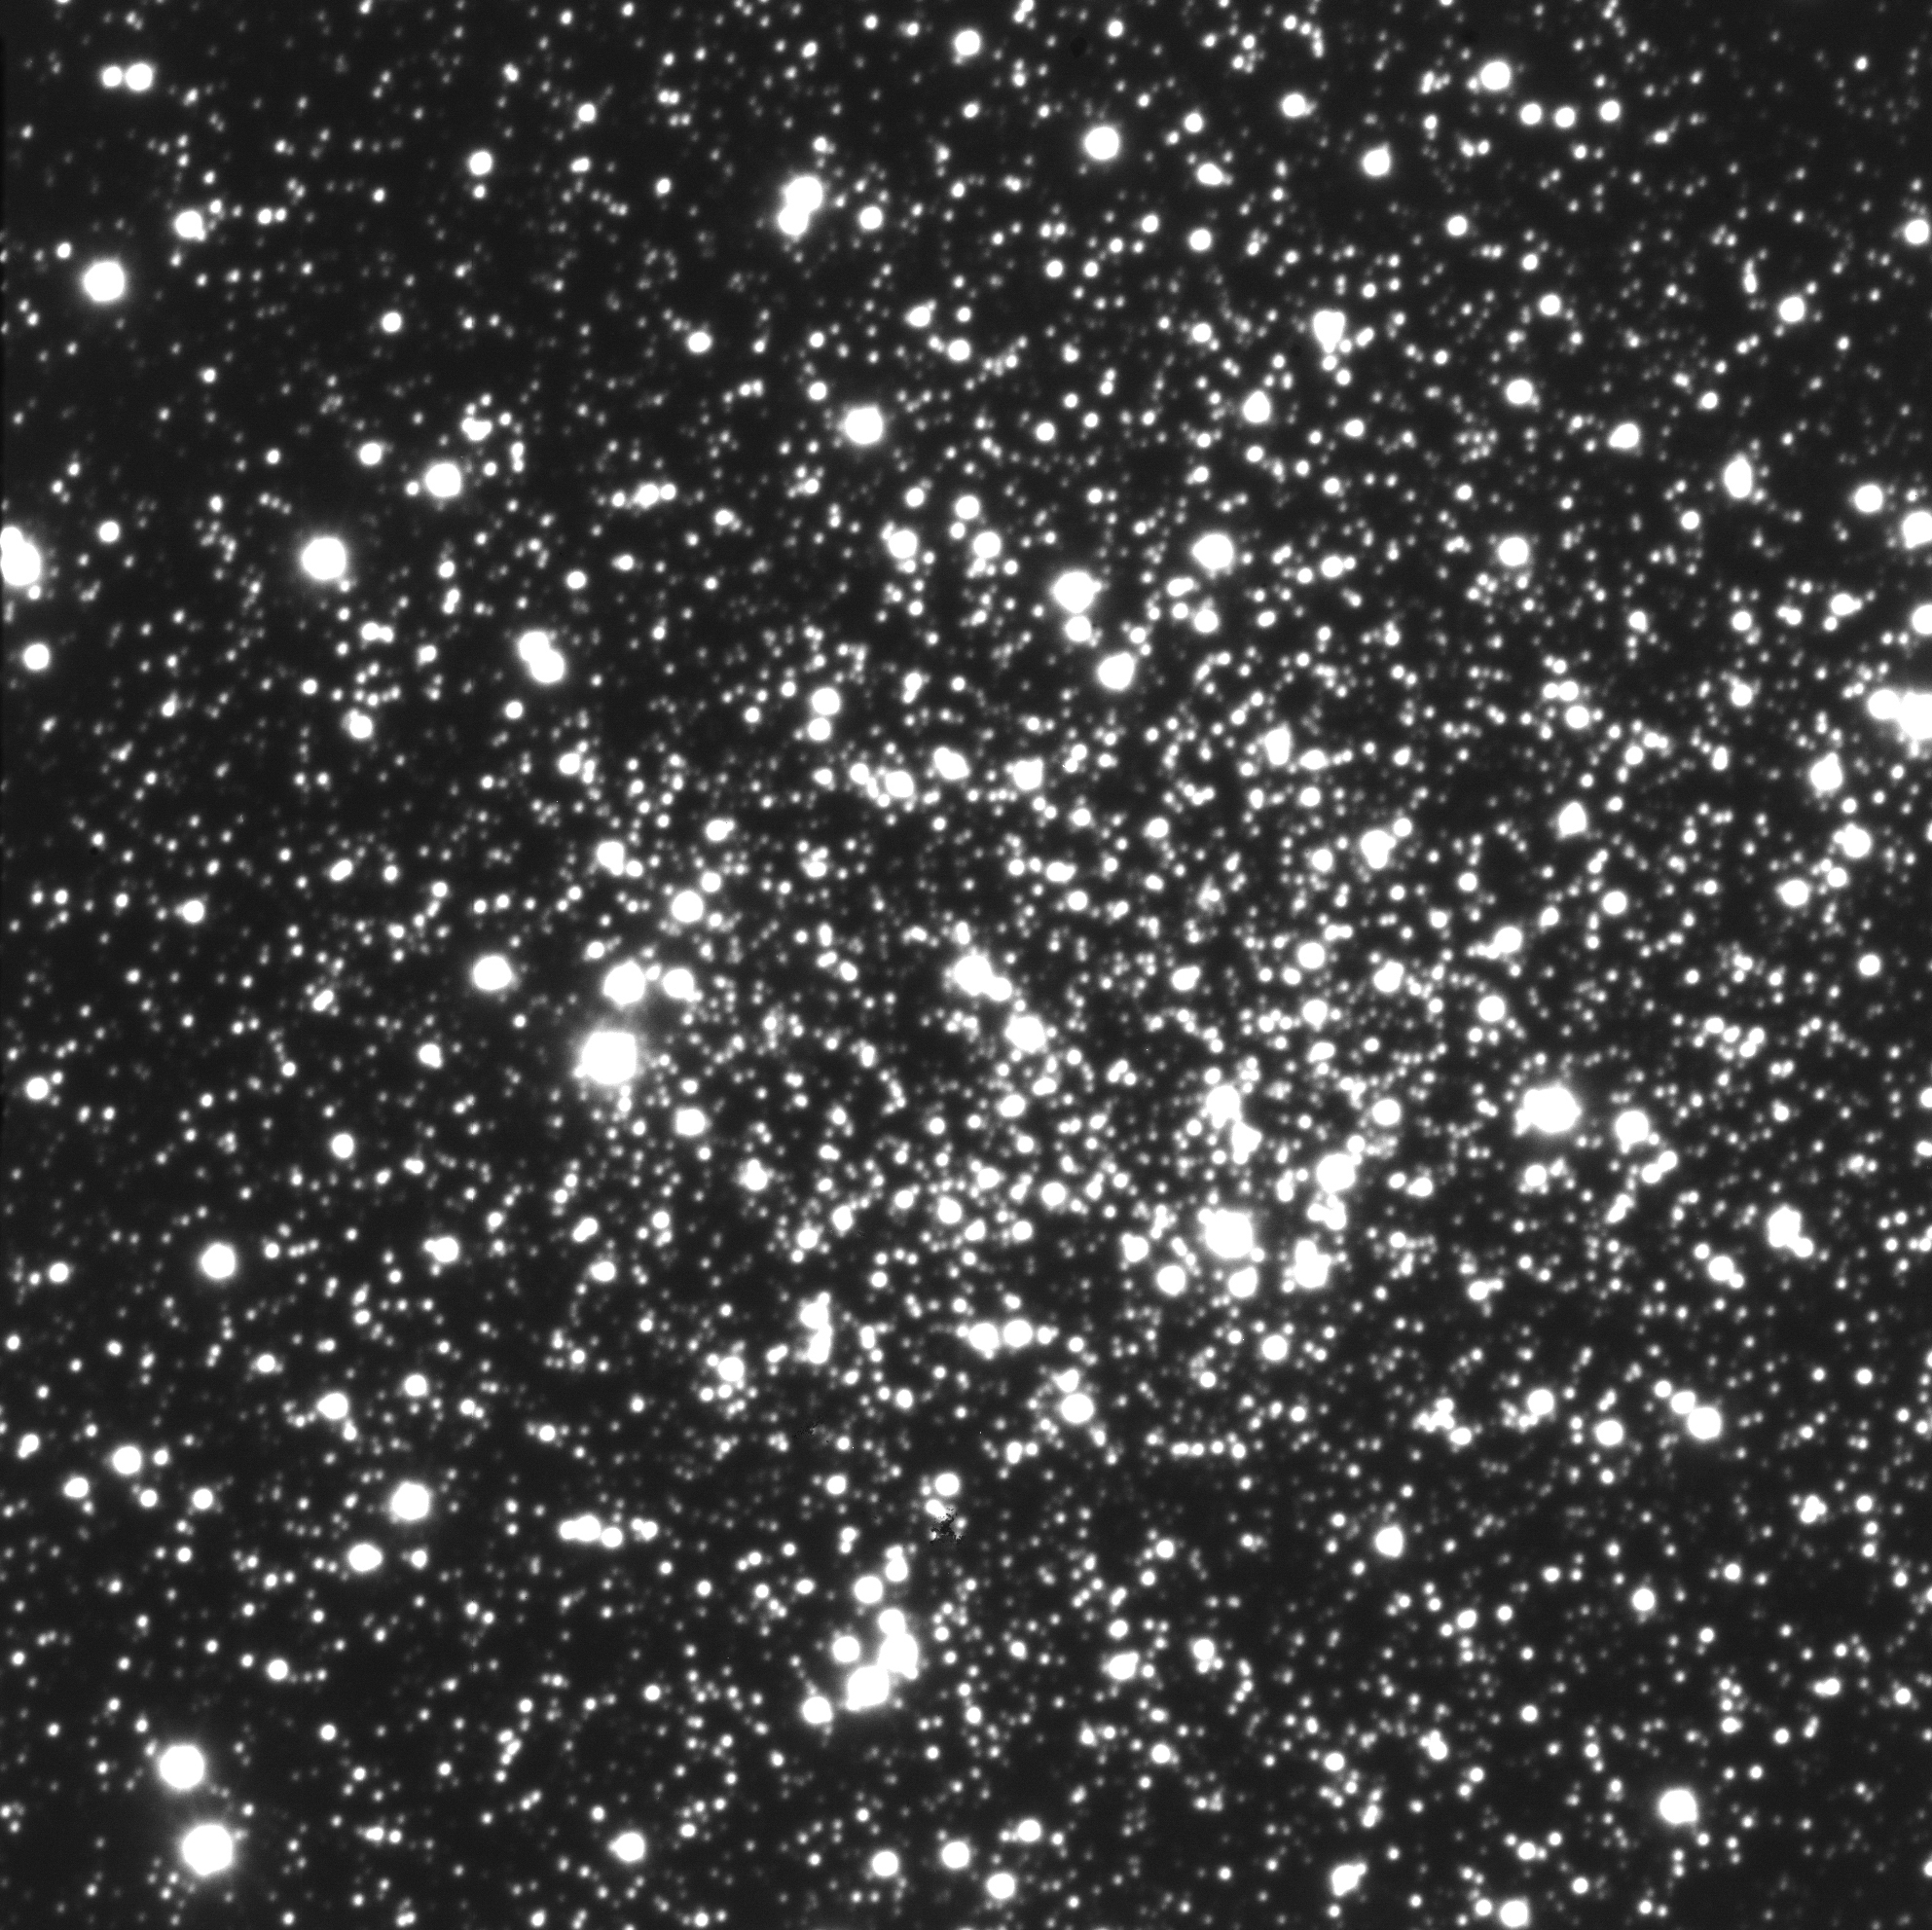

Messier 68

This photo was obtained with VLT KUEYEN on April 4, 1999. It is reproduced from an excellent 60-second R(ed)-band exposure of the innermost region of a globular cluster, Messier 68 (NGC 4590), in the southern constellation Hydra (The Water-Snake). The distance to this 8-mag cluster is about 35,000 light years, and the diameter is about 140 light-years. The excellent image quality is 0.38 arcsec, demonstrating a good optical and mechanical state of the telescope, already at this early stage of the commissioning phase. The field measures about 90 x 90 arcsec 2. The original scale is 0.0455 pix/arcsec and there are 2048x2048 pixels in one frame. North is up and East is left.

Credit: ESO